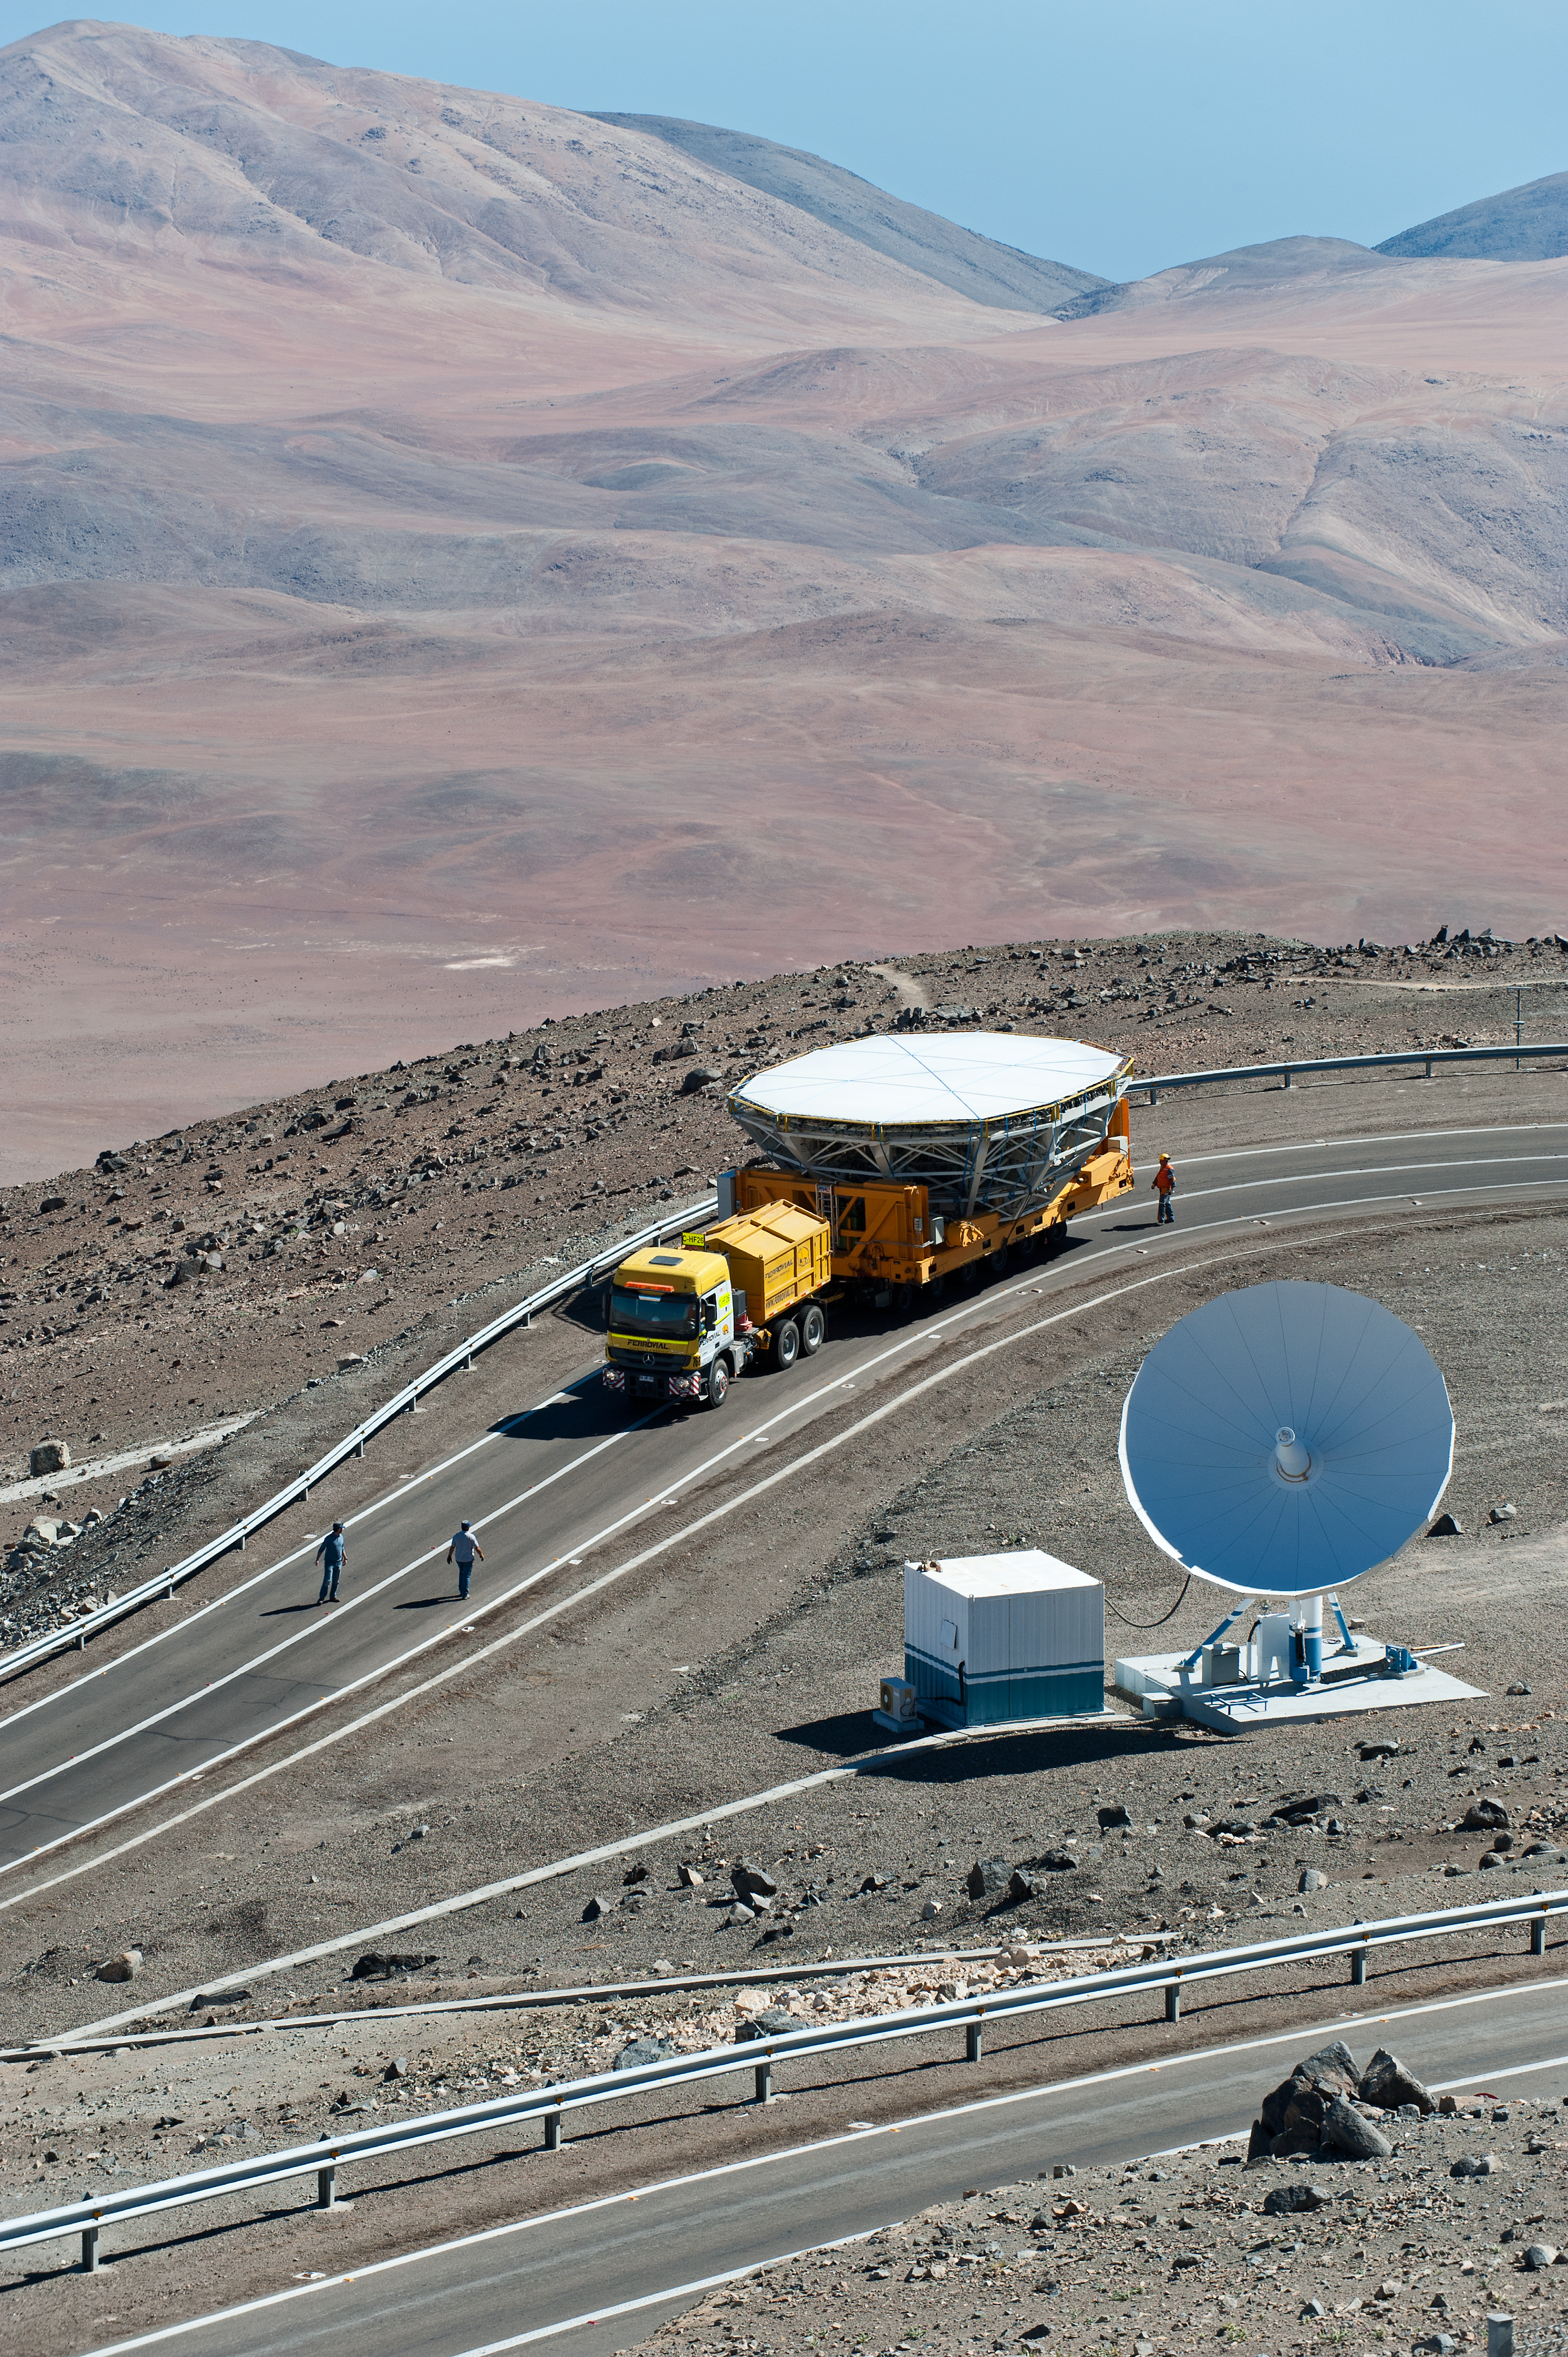

On the way to recoating

Transporting the Very Large Telescope Unit Telescope 4 (Yepun) cell to the low site for recoating.

Credit: ESO/Max Alexander